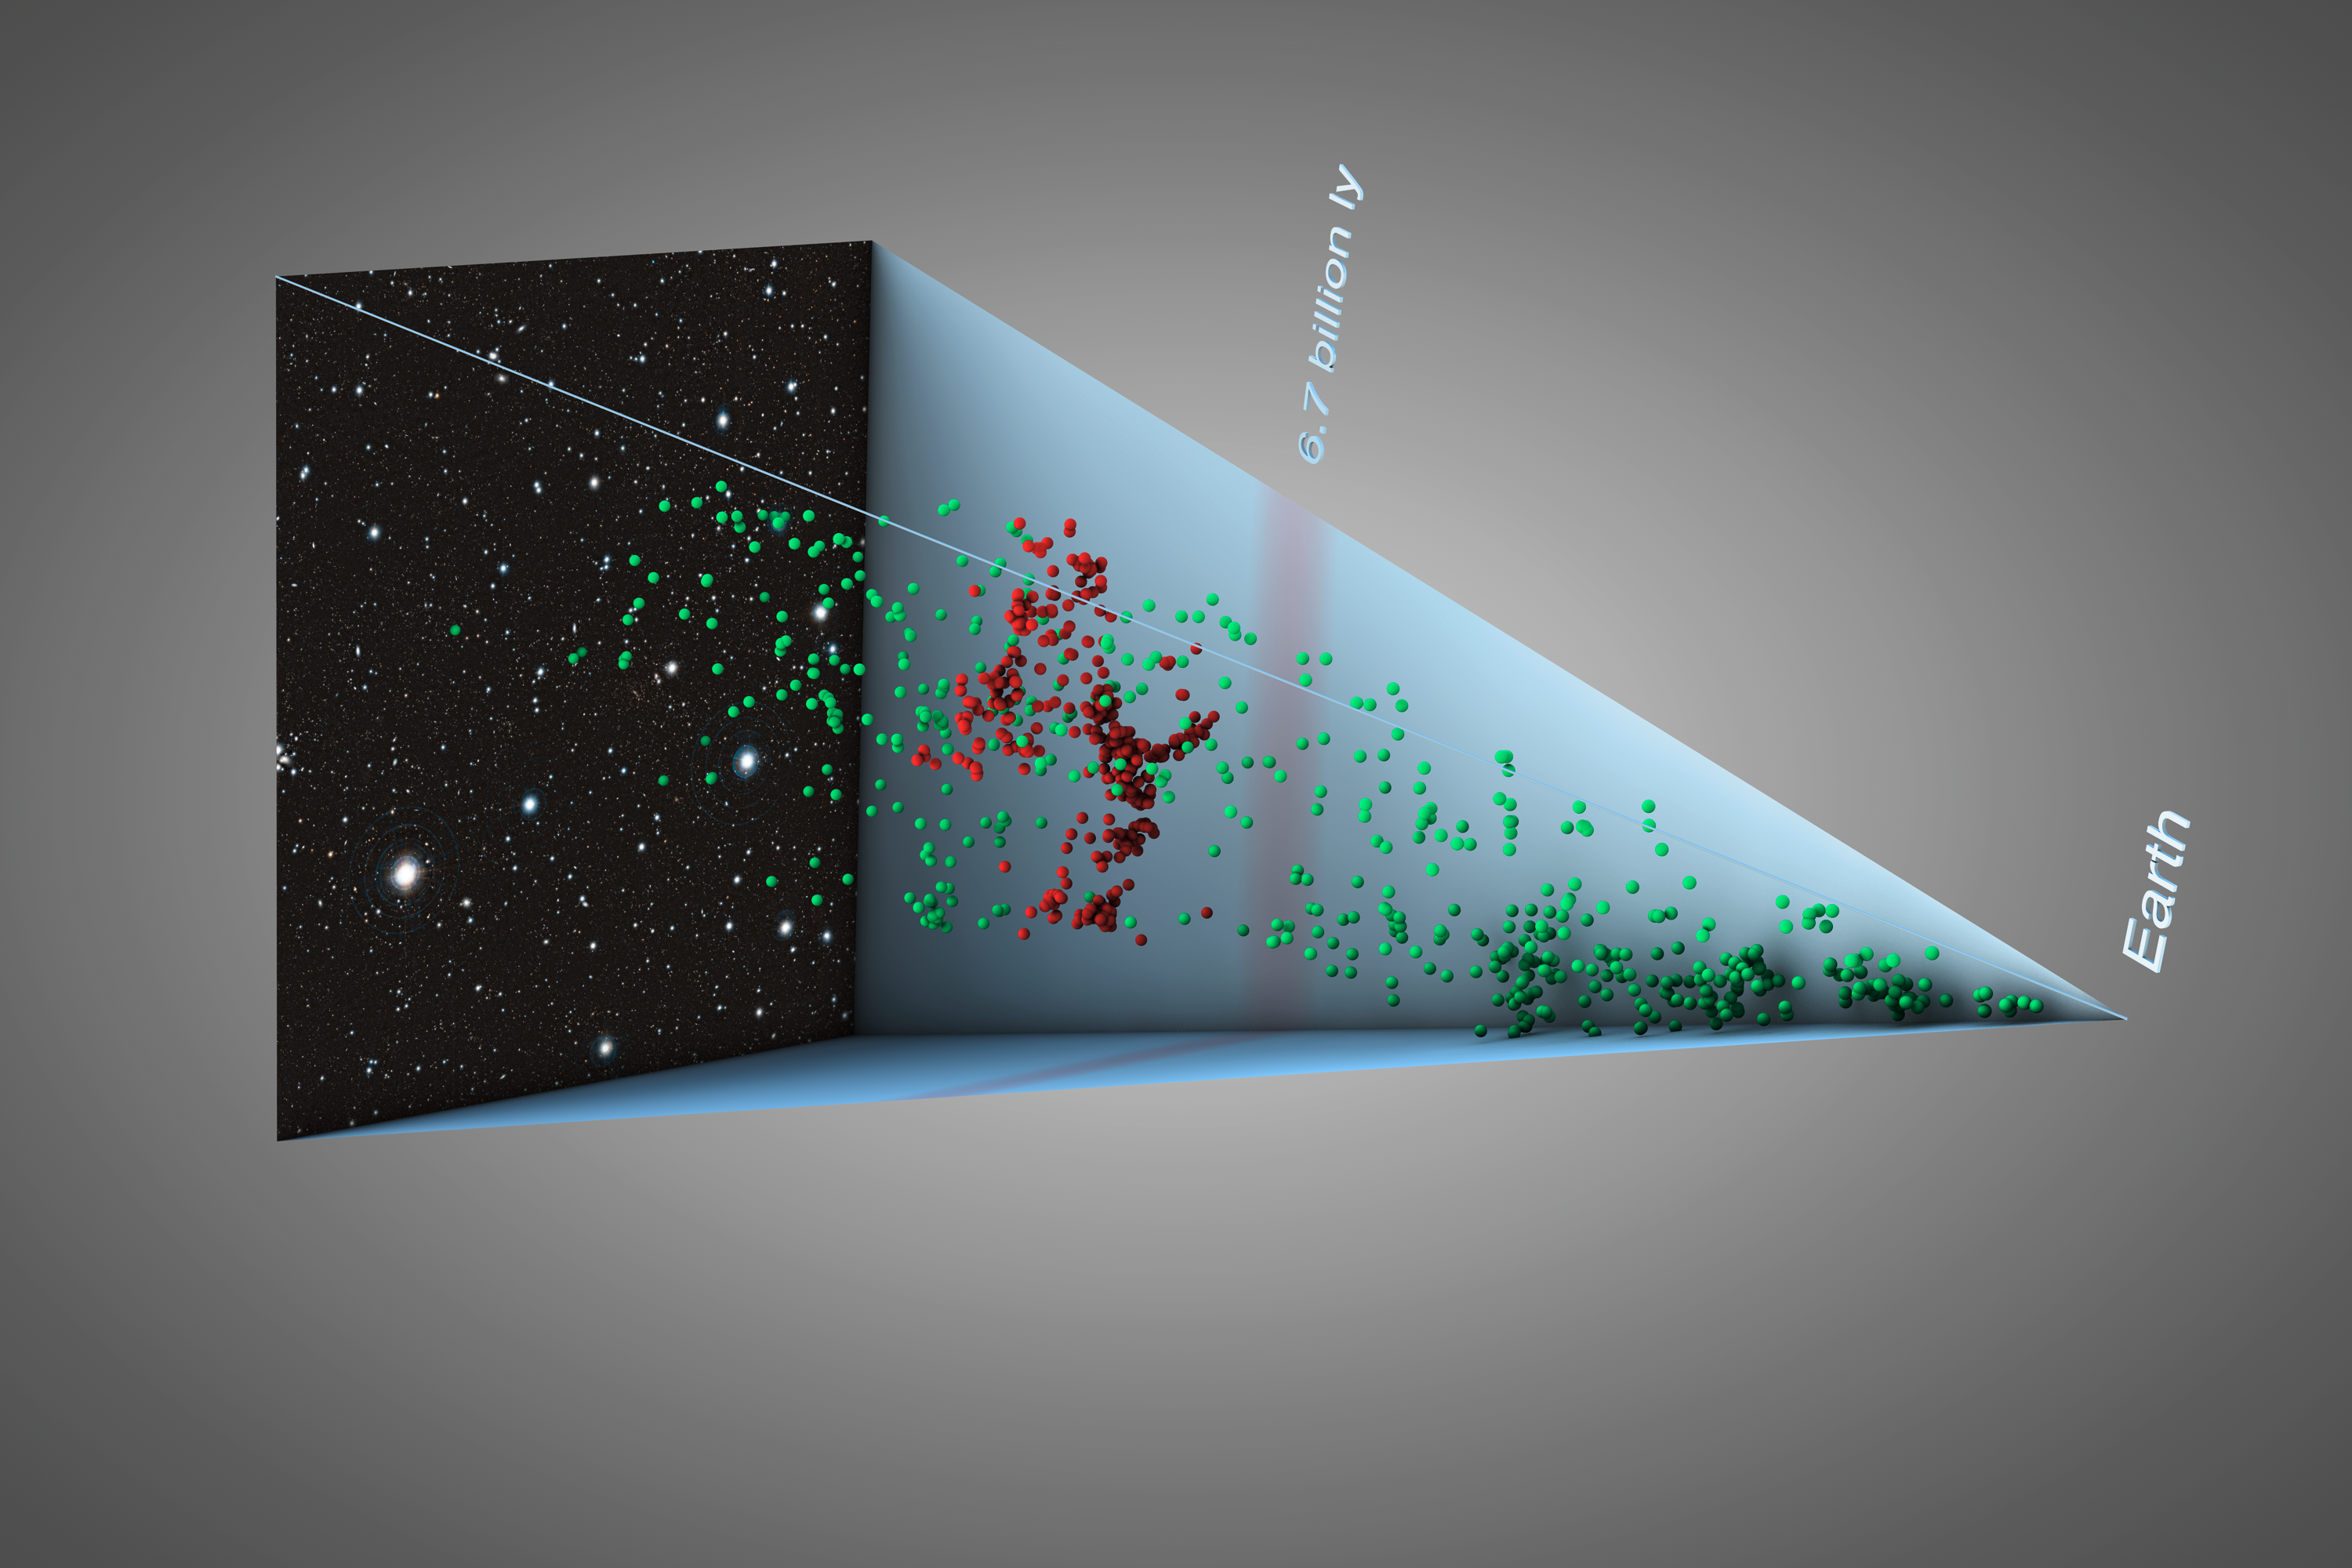

Galaxy structure seven billion light-years away (artist’s impression)

Astronomers have tracked down a gigantic, previously unknown assembly of galaxies located almost seven billion light-years away from us. The discovery, made possible by combining two of the most powerful ground-based telescopes in the world — ESO’s Very Large Telescope and NAOJ’s Subaru Telescope — is the first observation of such a prominent galaxy structure in the distant Universe, providing further insight into the cosmic web and how it formed.

This 3D illustration shows the position of the galaxies and reveals the extent of this gigantic structure. The galaxies located in the newly discovered structure are shown in red. Galaxies that are either in front or behind the structure are shown in blue.

Credit: ESO/L. Calçada/Subaru/National Astronomical Observatory of Japan/M. Tanaka